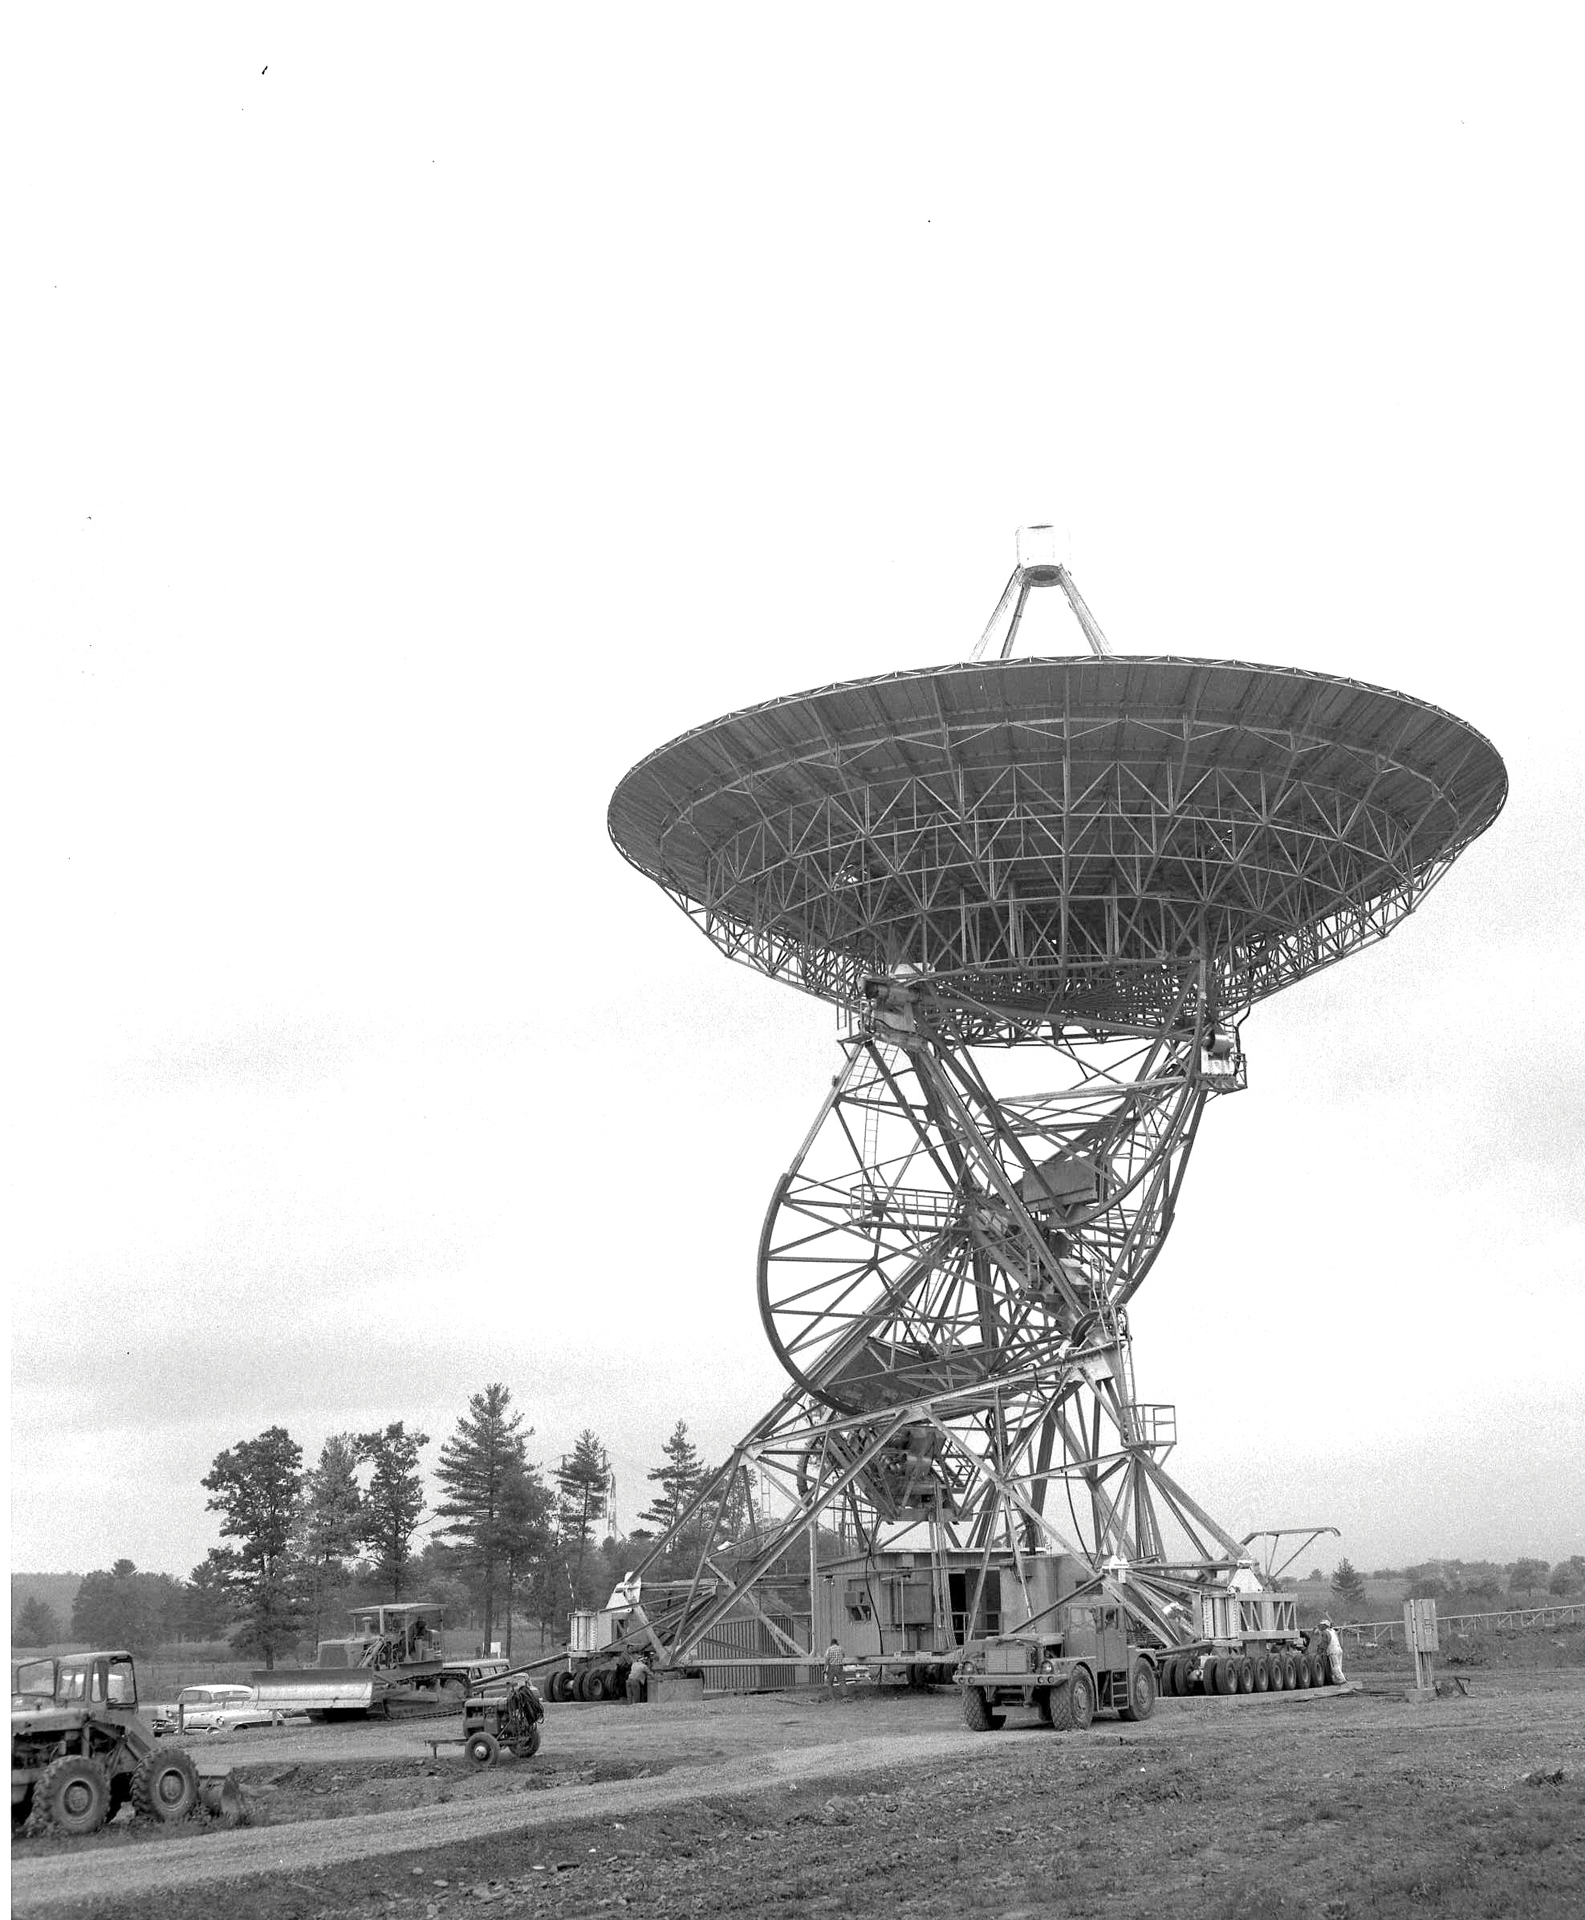

Hauling an 85-foot telescope around Green Bank

A bulldozer and a tow tractor pull the 85-2 down the road that spanned the Green Bank Interferometer (GBI), the NRAO’s first array. Built-in tires on this and its twin, the 85-3, allowed an astronomer to change their separation from the stationary Howard E. Tatel 85-foot by getting telescope technicians to haul the telescopes to new distances from each other. Changing the distance between the 85-footers changed the resolution of the array’s combined view: farther equals higher resolution. By adding a third element into the array, the sensitivity of the array increased.

Credit: NRAO/AUI/NSF